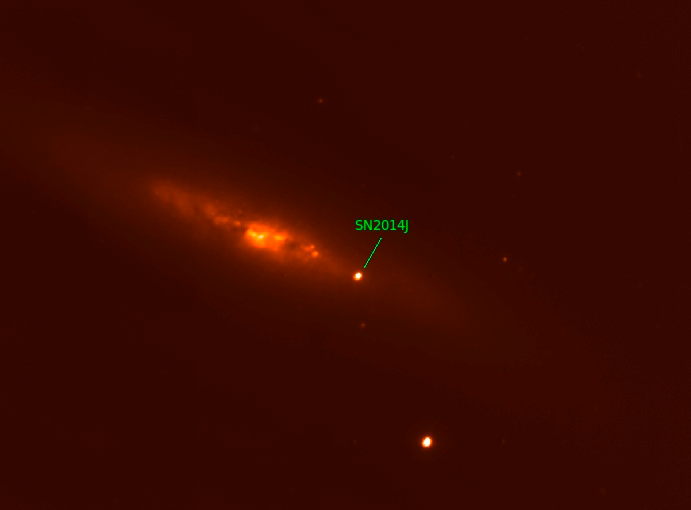

Astronomers at the National Observatory Continue to Watch SN 2014J

Image of SN 2014J taken through an infrared filter which passes only light with a wavelength between 1150 to 1350 nm, at the Mayall 4-meter telescope. The galaxy M82 in which this supernova exploded is particularly dusty, which reddens the light passing through it.

Credit: NOIRLab